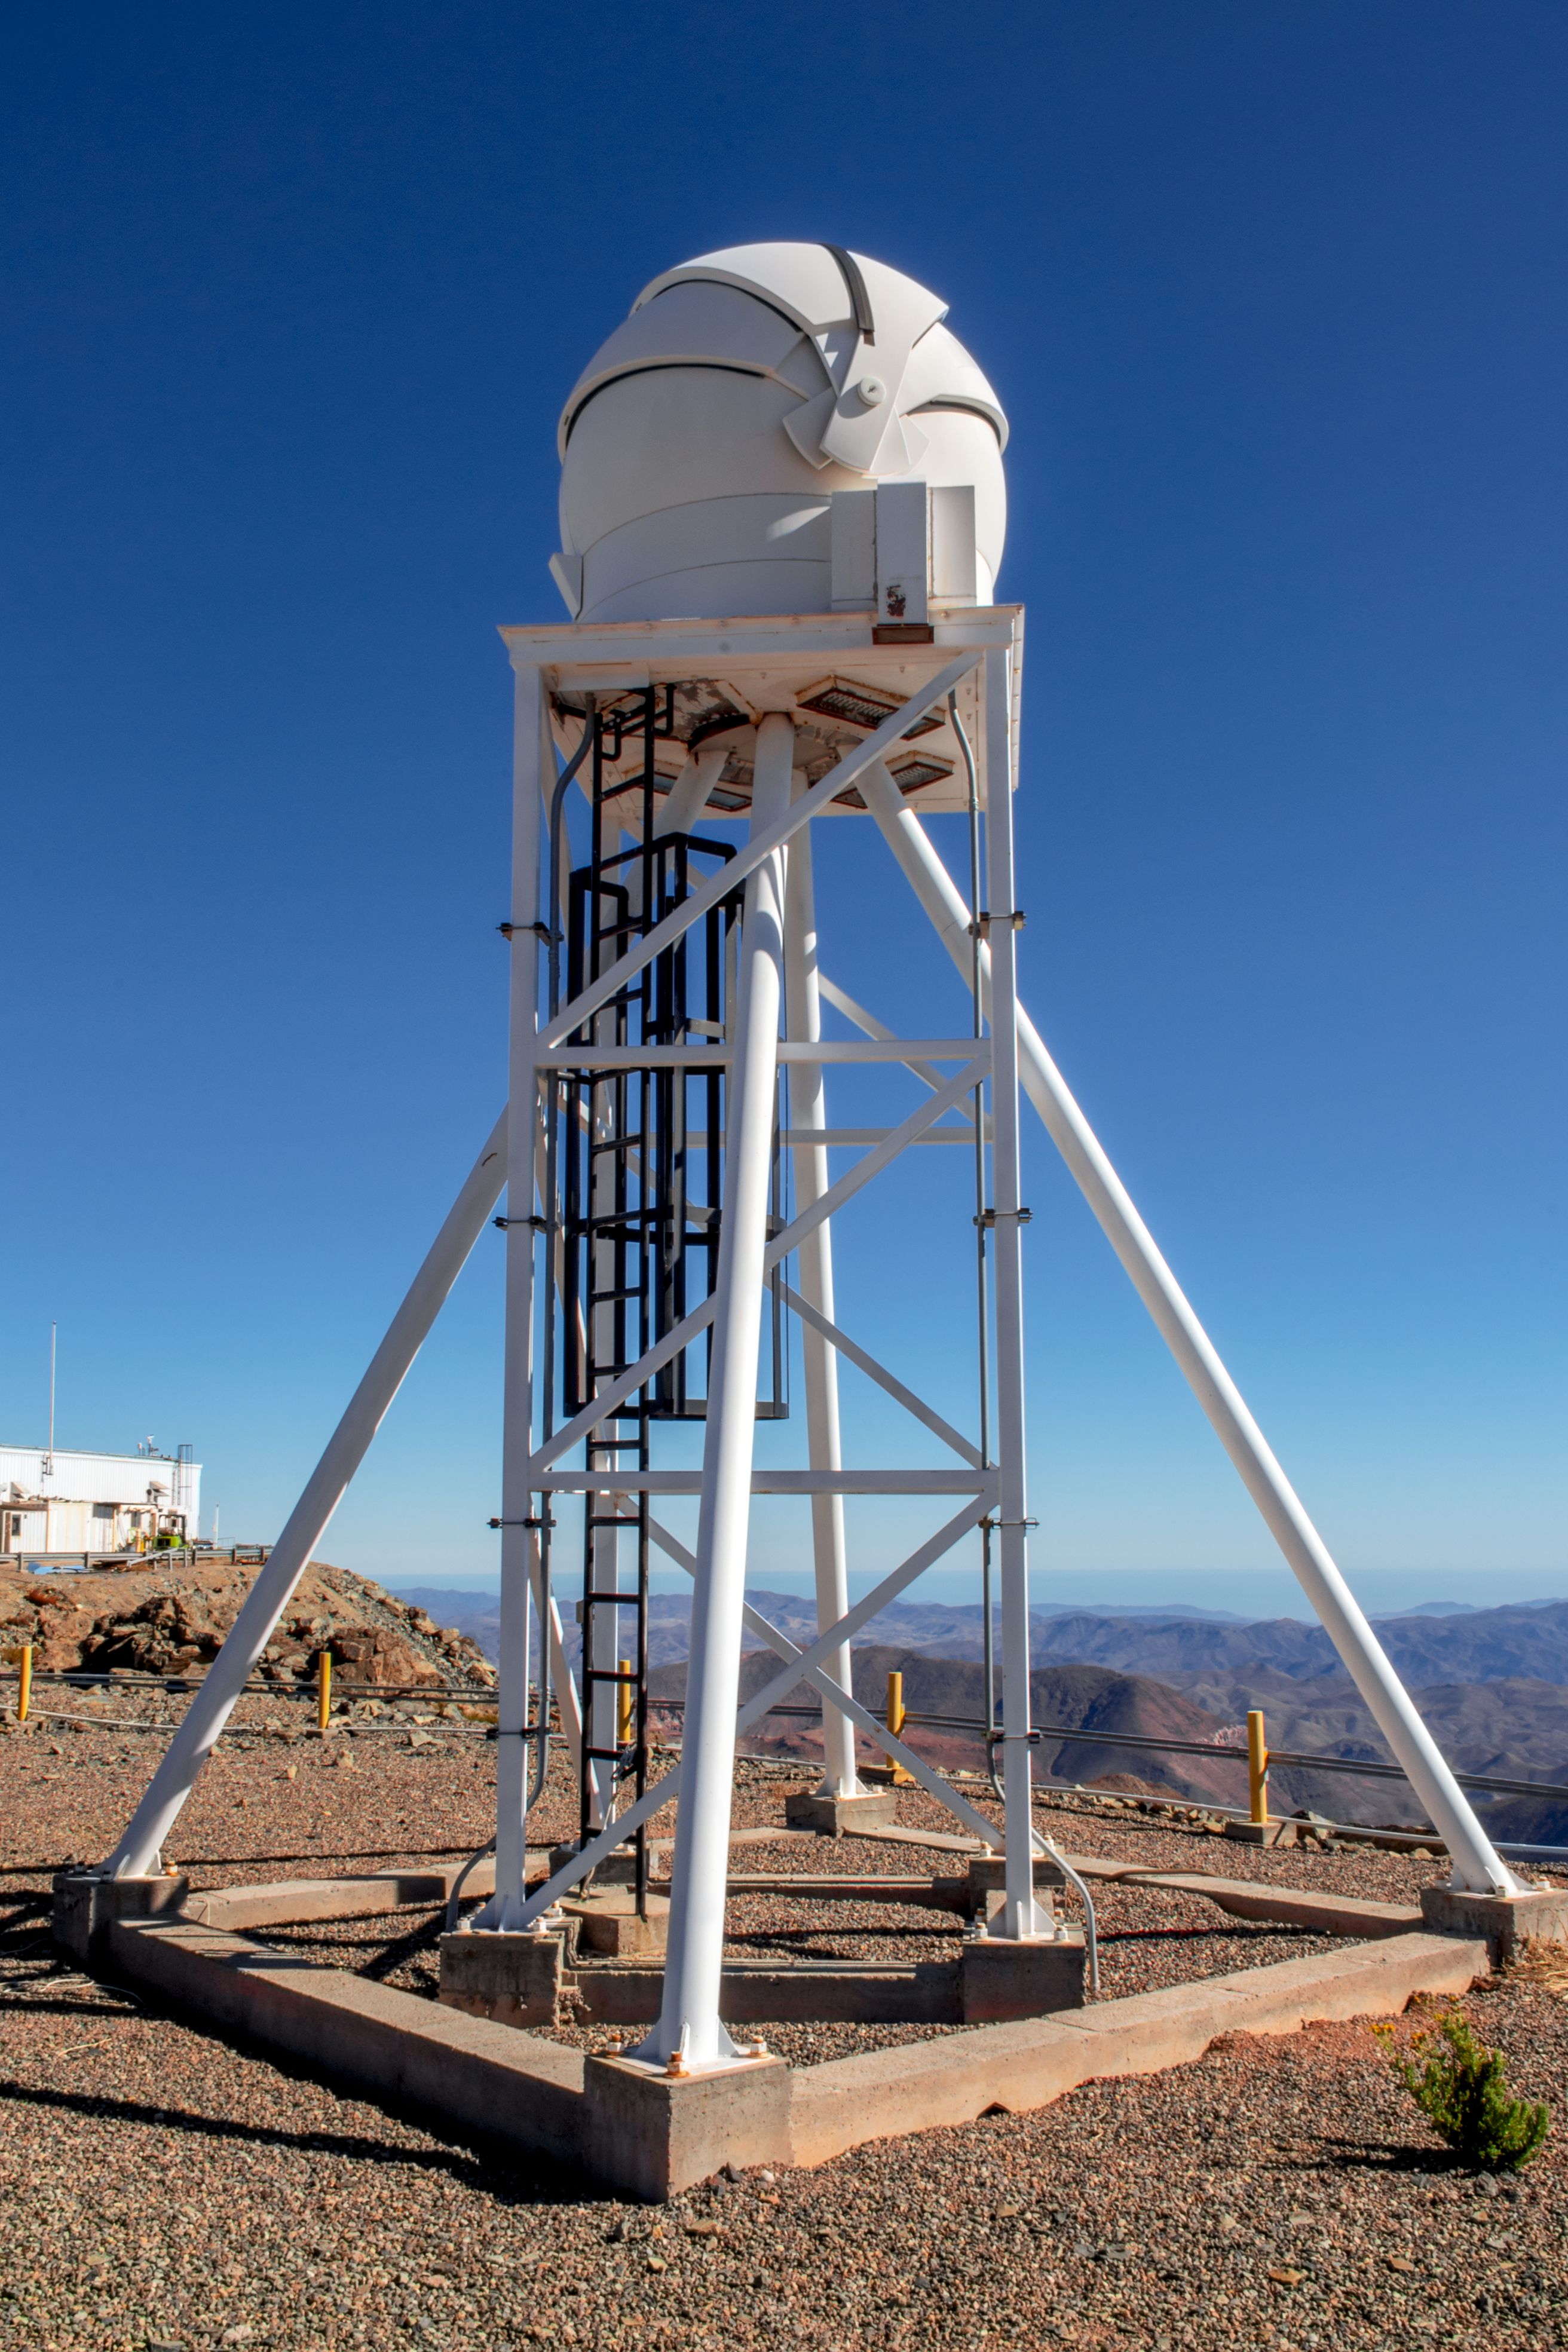

DIMM3 Seeing Monitor

The DIMM3 Seeing Monitor is an automatic seeing monitor mounted on top of Cerro Pachón, on the east side of the Gemini South telescope building.

Credit: CTIO/NOIRLab/NSF/AURA/D. Munizaga